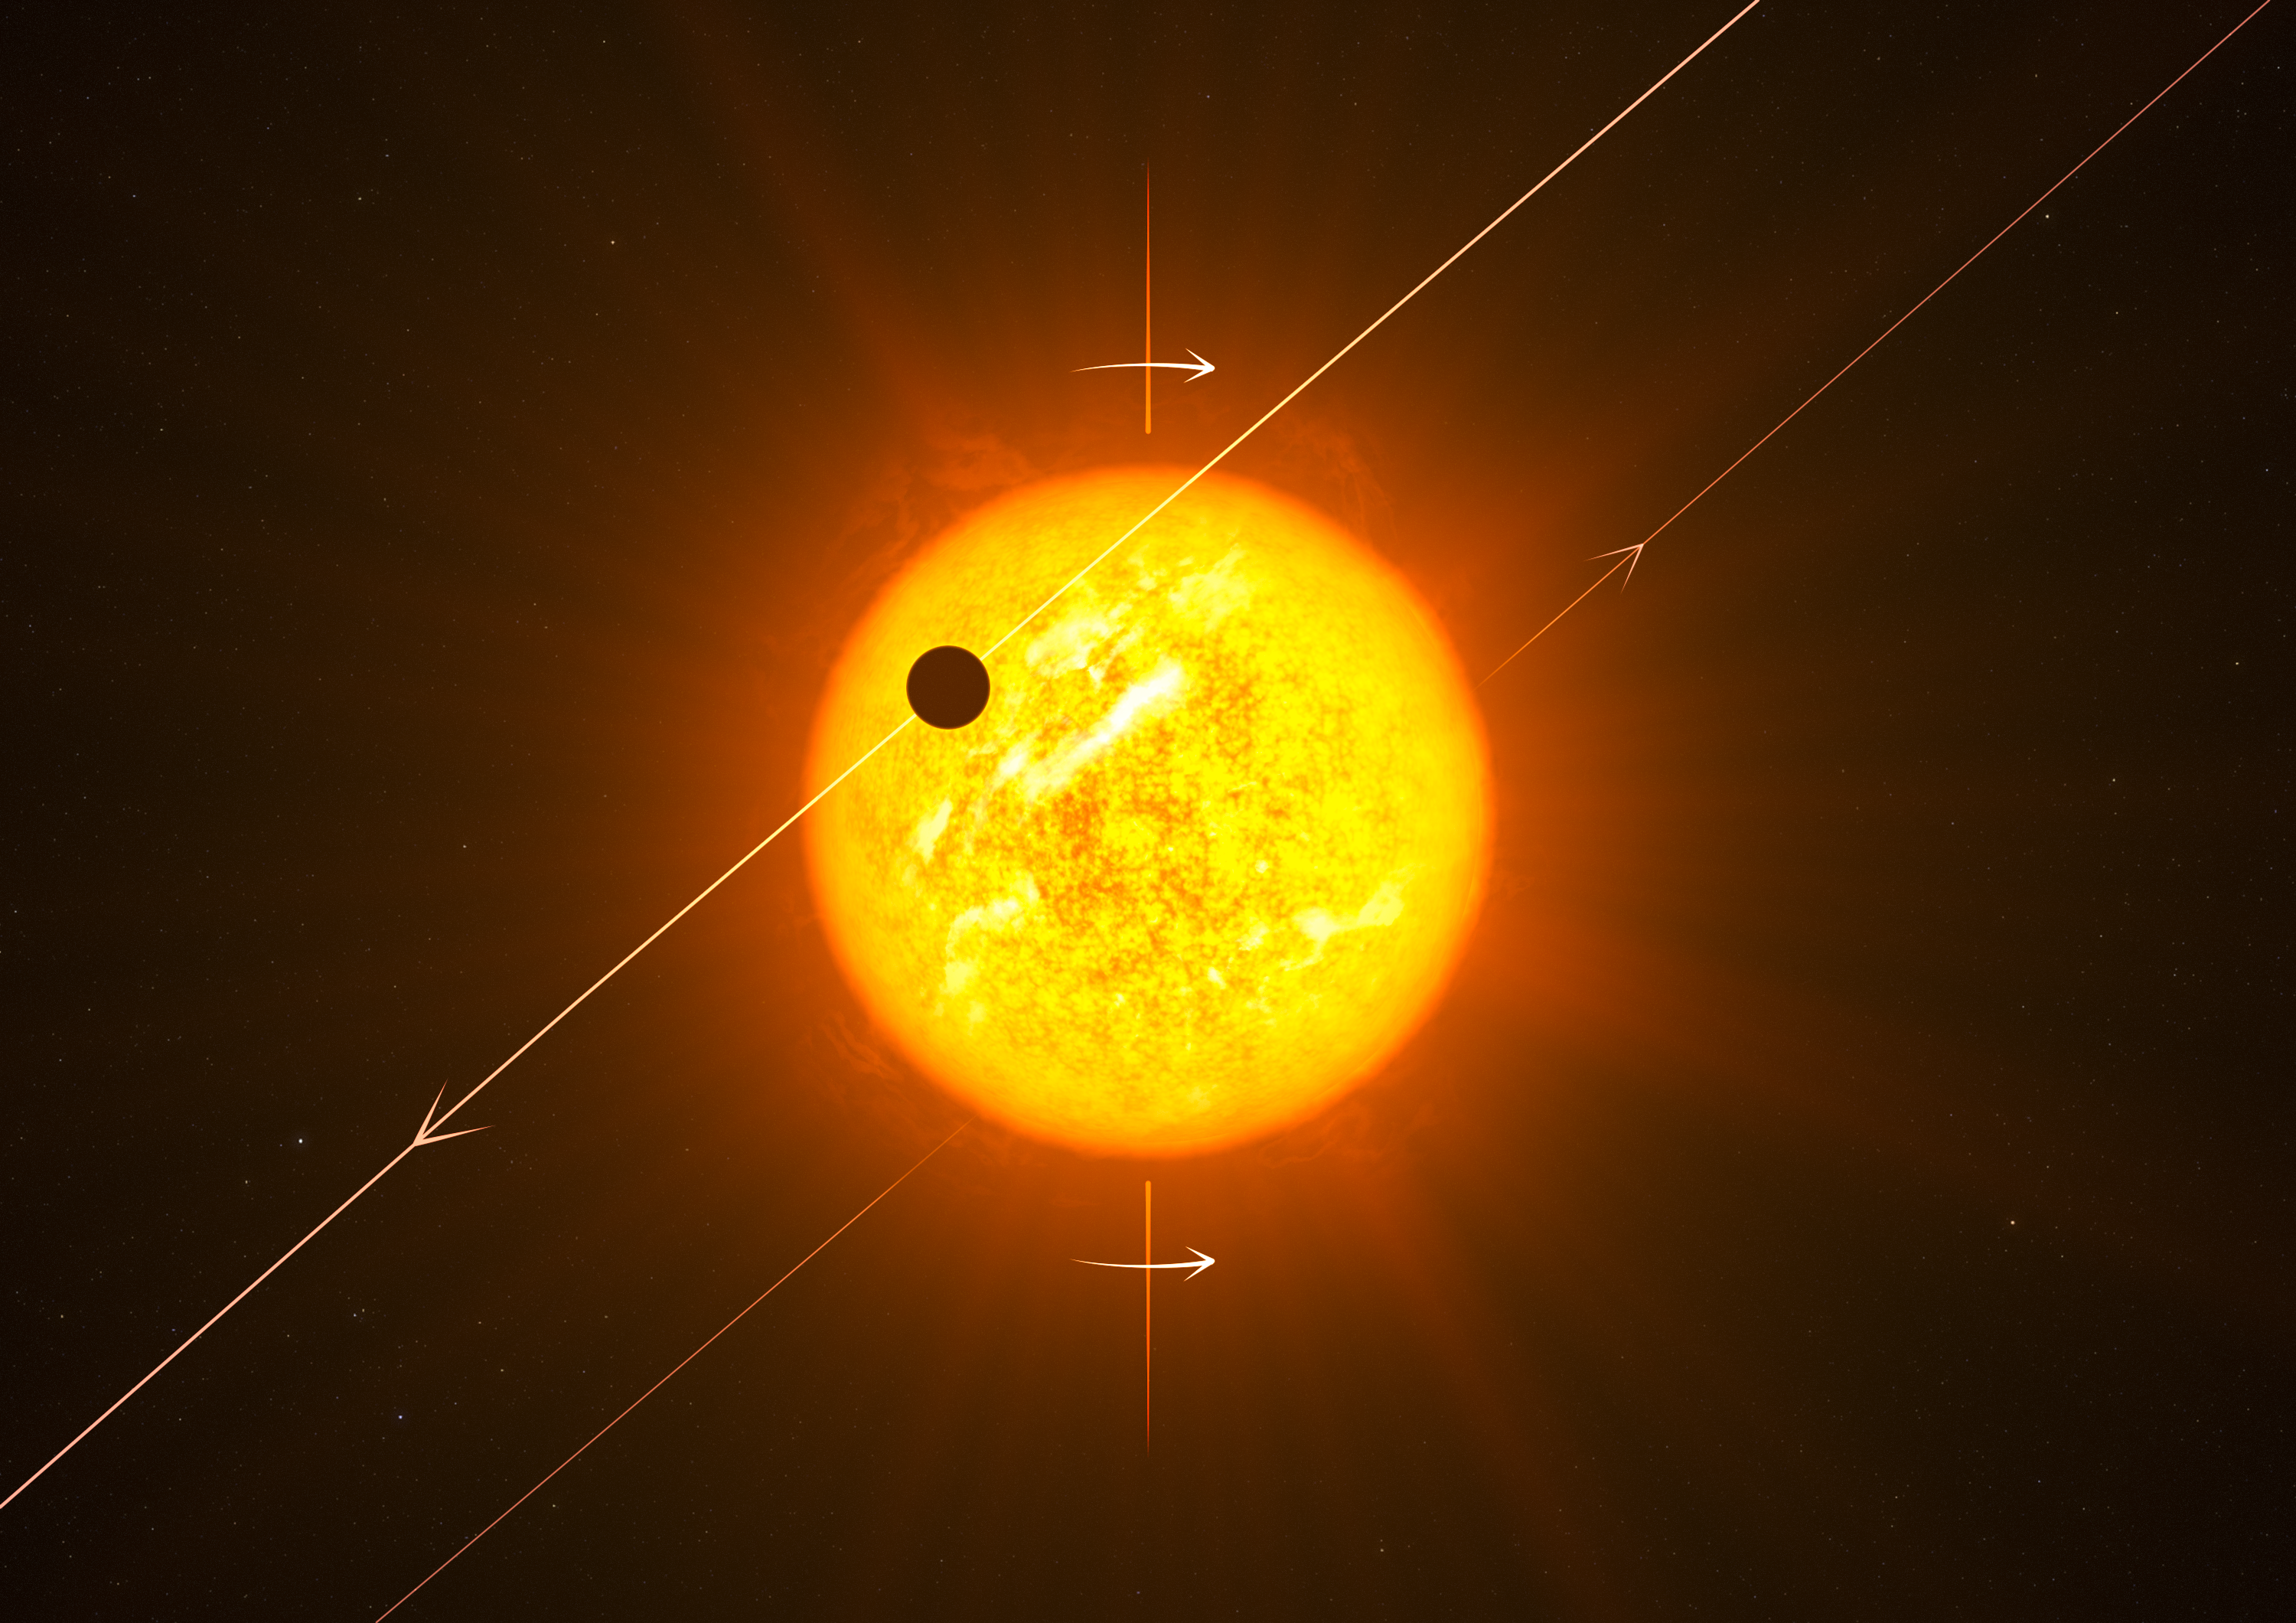

Artist’s impression of an exoplanet in a retrograde orbit

Up to now it was expected that exoplanets would all orbit in more or less the same plane, and that they would move along their orbits in the same direction as the star’s rotation — as they do in our Solar System. However, new results unexpectedly show that many exoplanets actually orbit at a large angle to their star’s spin axis. In the case shown here (WASP 8b) the orbit is completely reversed, or retrograde.

Credit: ESO/L. Calçada